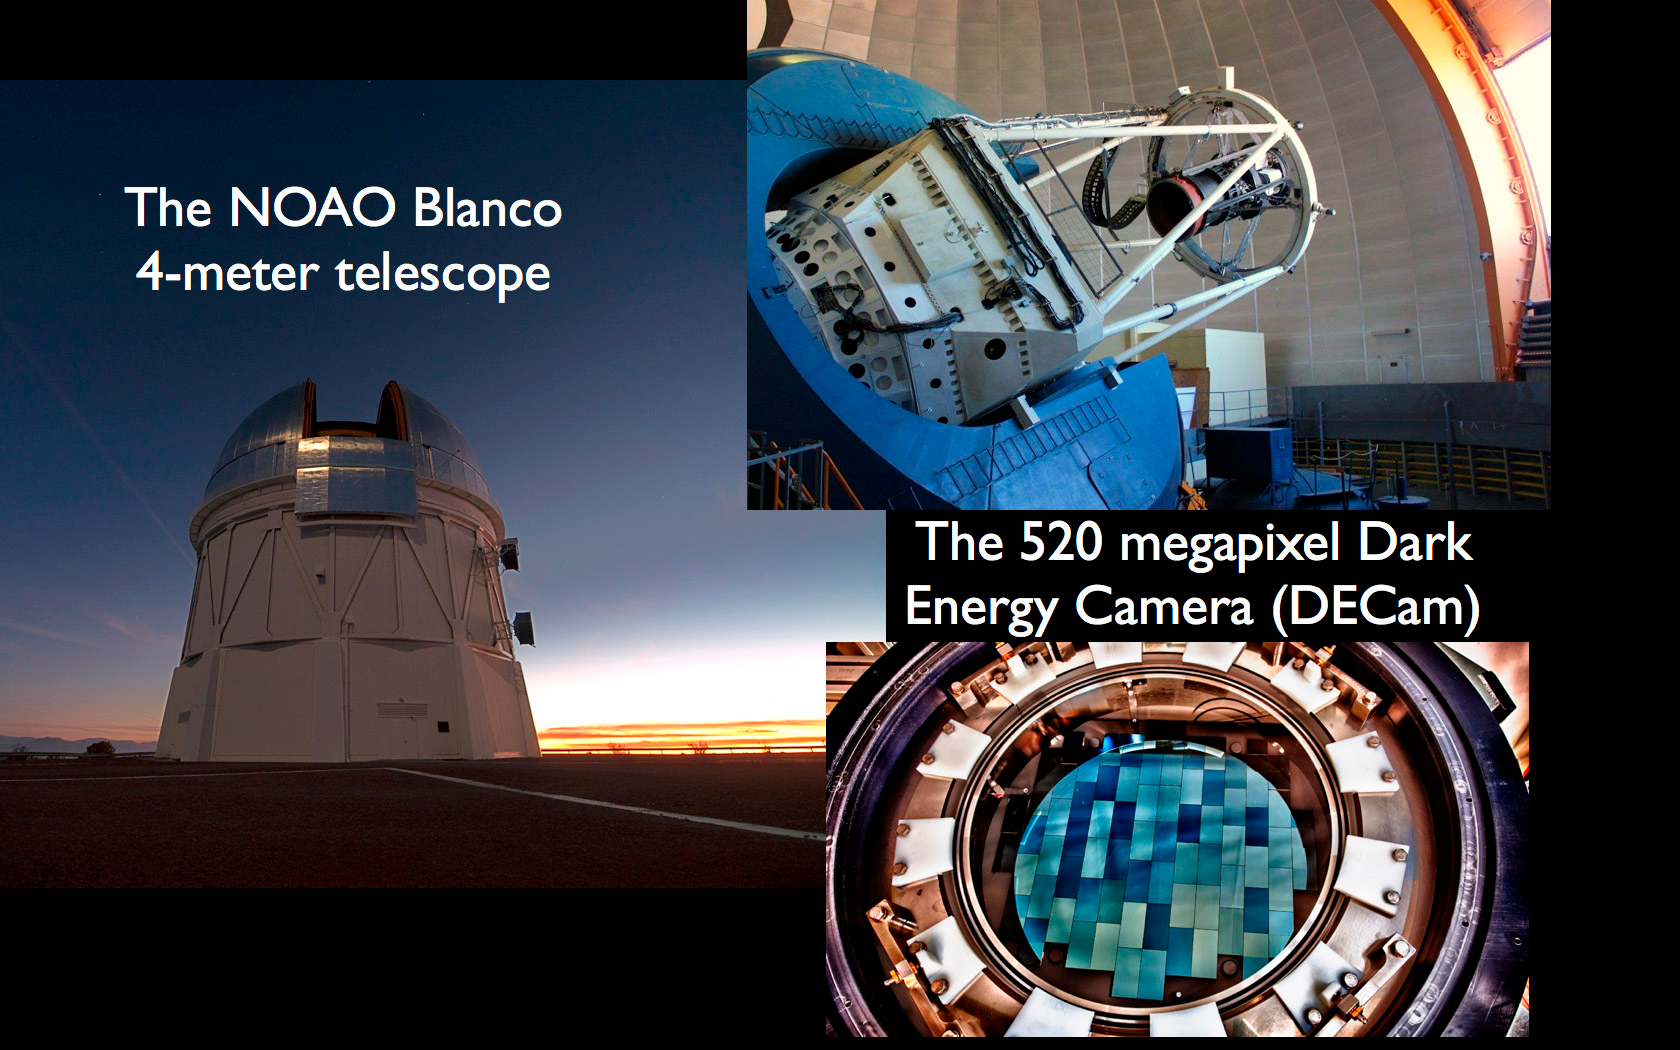

Smashing Results About Our Nearby Galactic Neighbors

DECam on the Blanco 4-m Telescope at CTIO.

Credit: NOIRLab